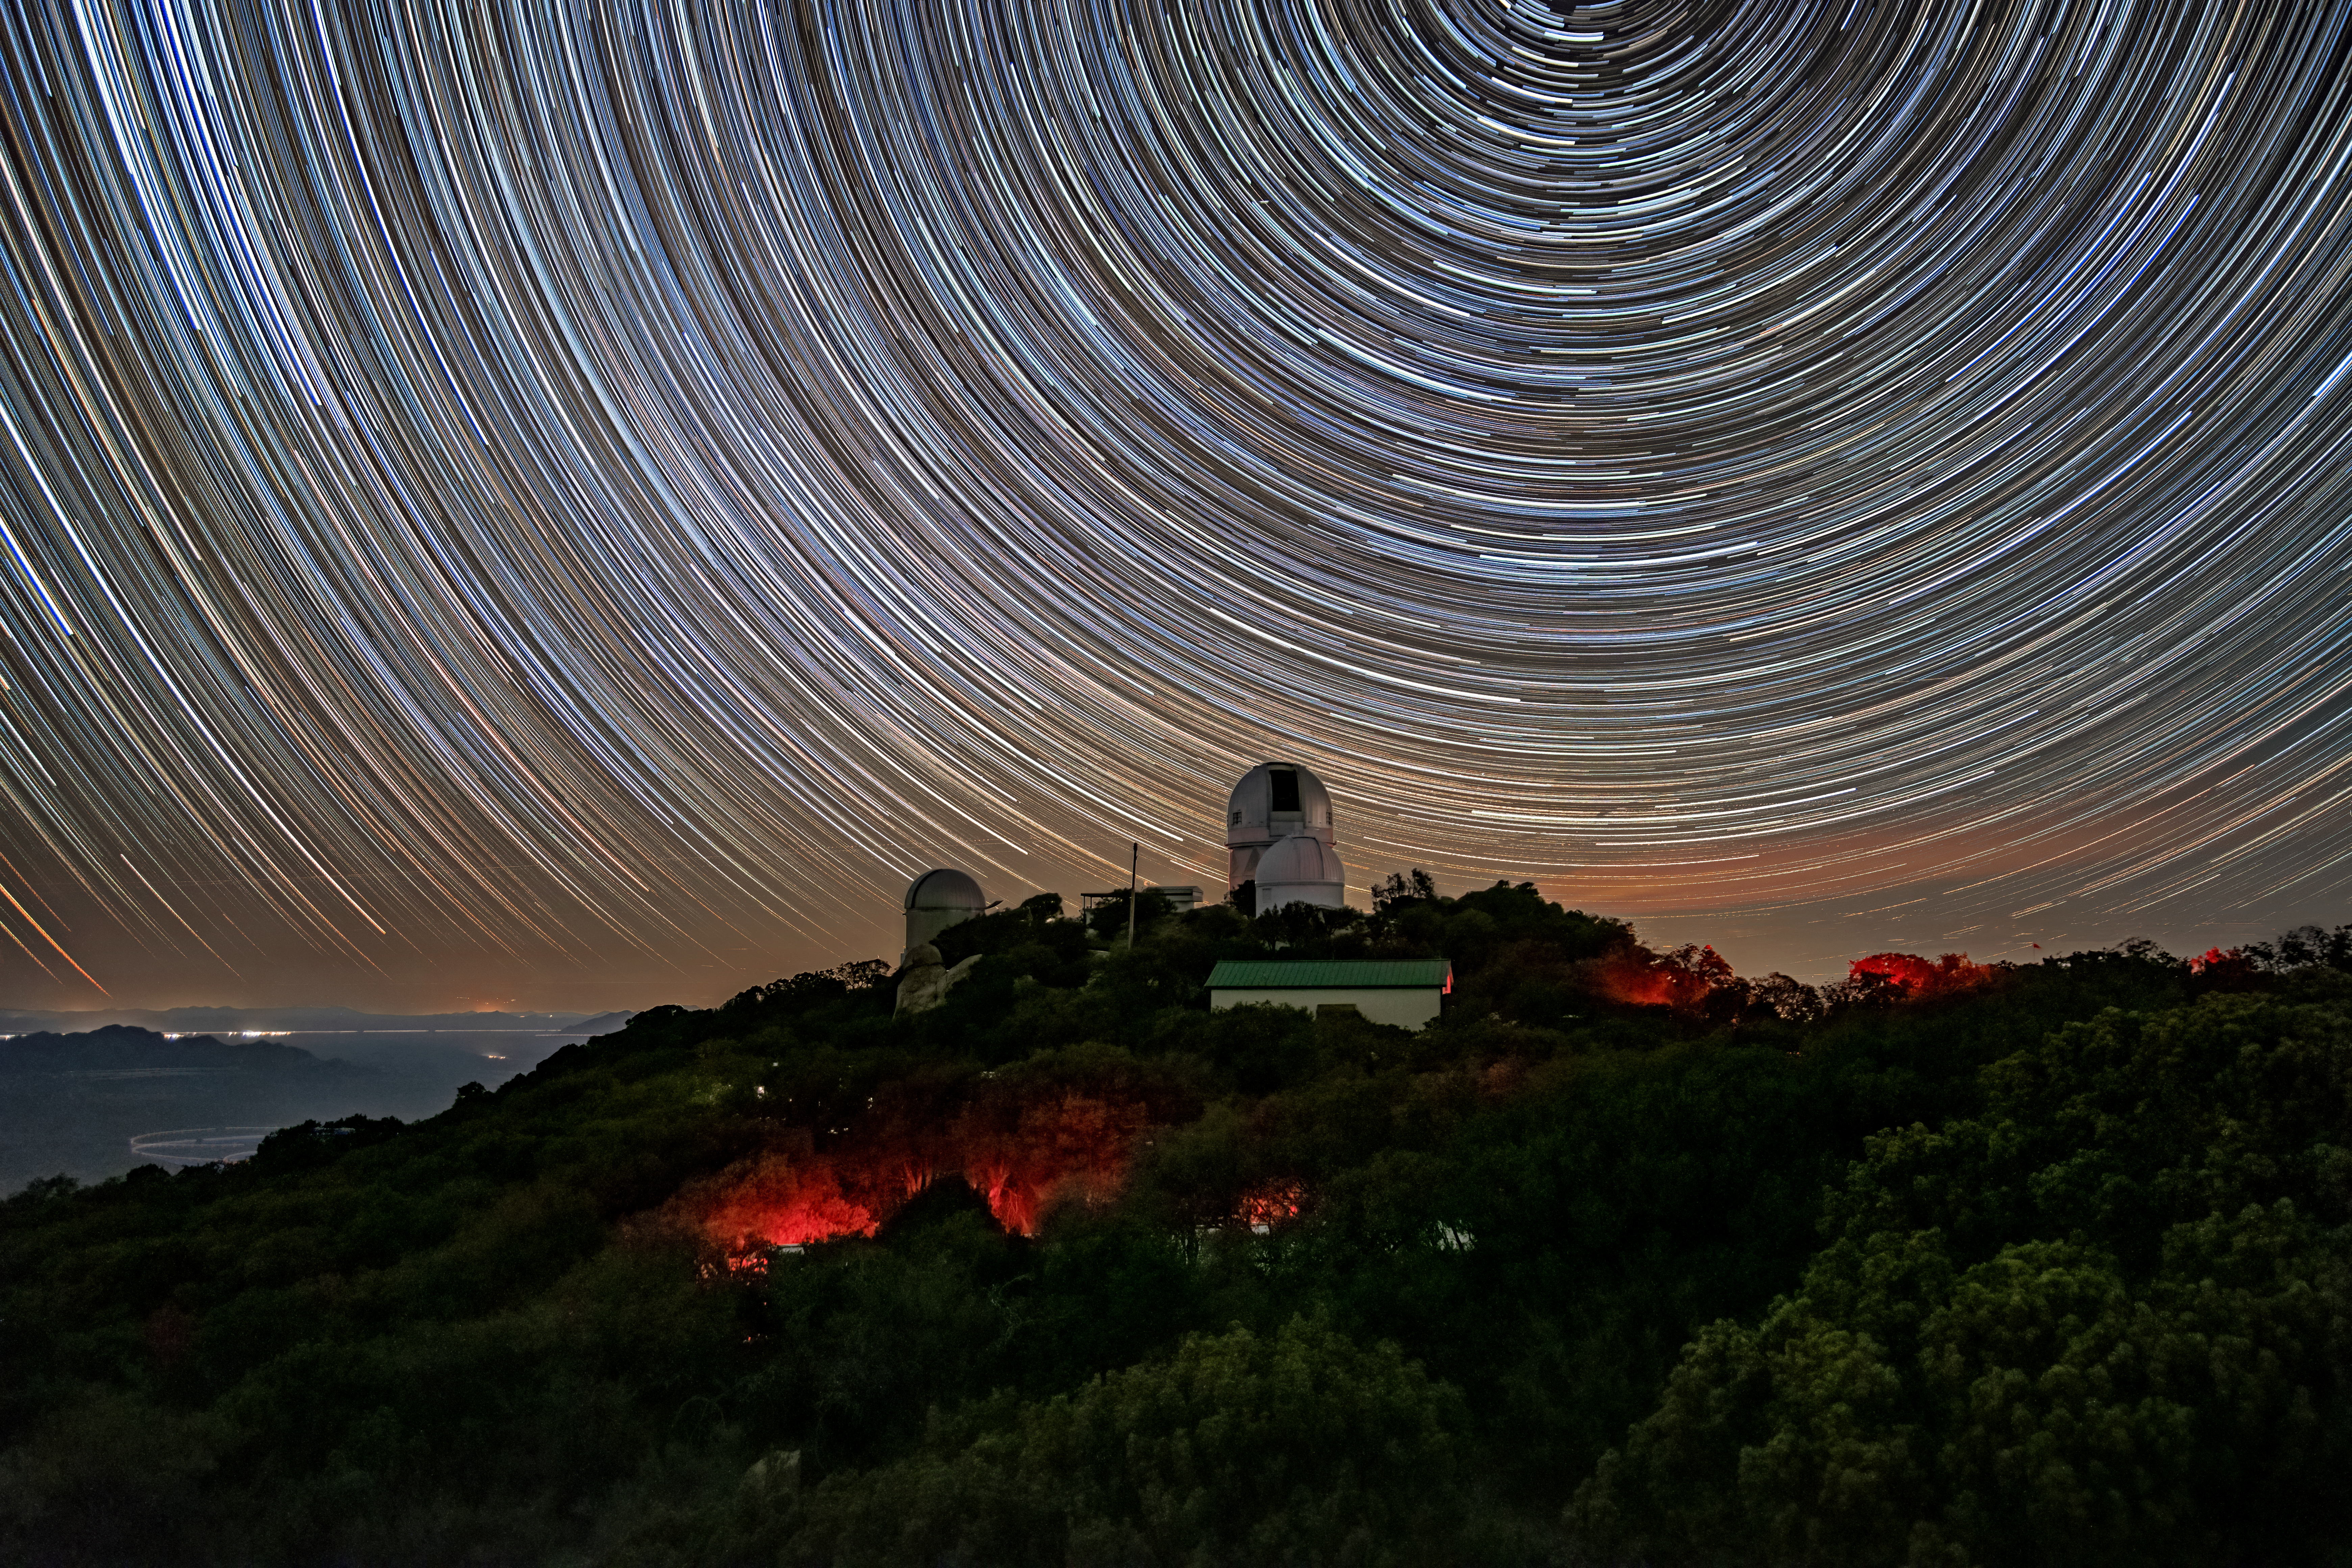

Nicholas U. Mayall 4-meter Telescope

A long-exposure image of the Nicholas U. Mayall 4-meter Telescope and neighboring telescopes beneath star trails at Kitt Peak National Observatory (KPNO), a Program of NSF NOIRLab.

Credit: KPNO/NOIRLab/NSF/AURA/T. Matsopoulos